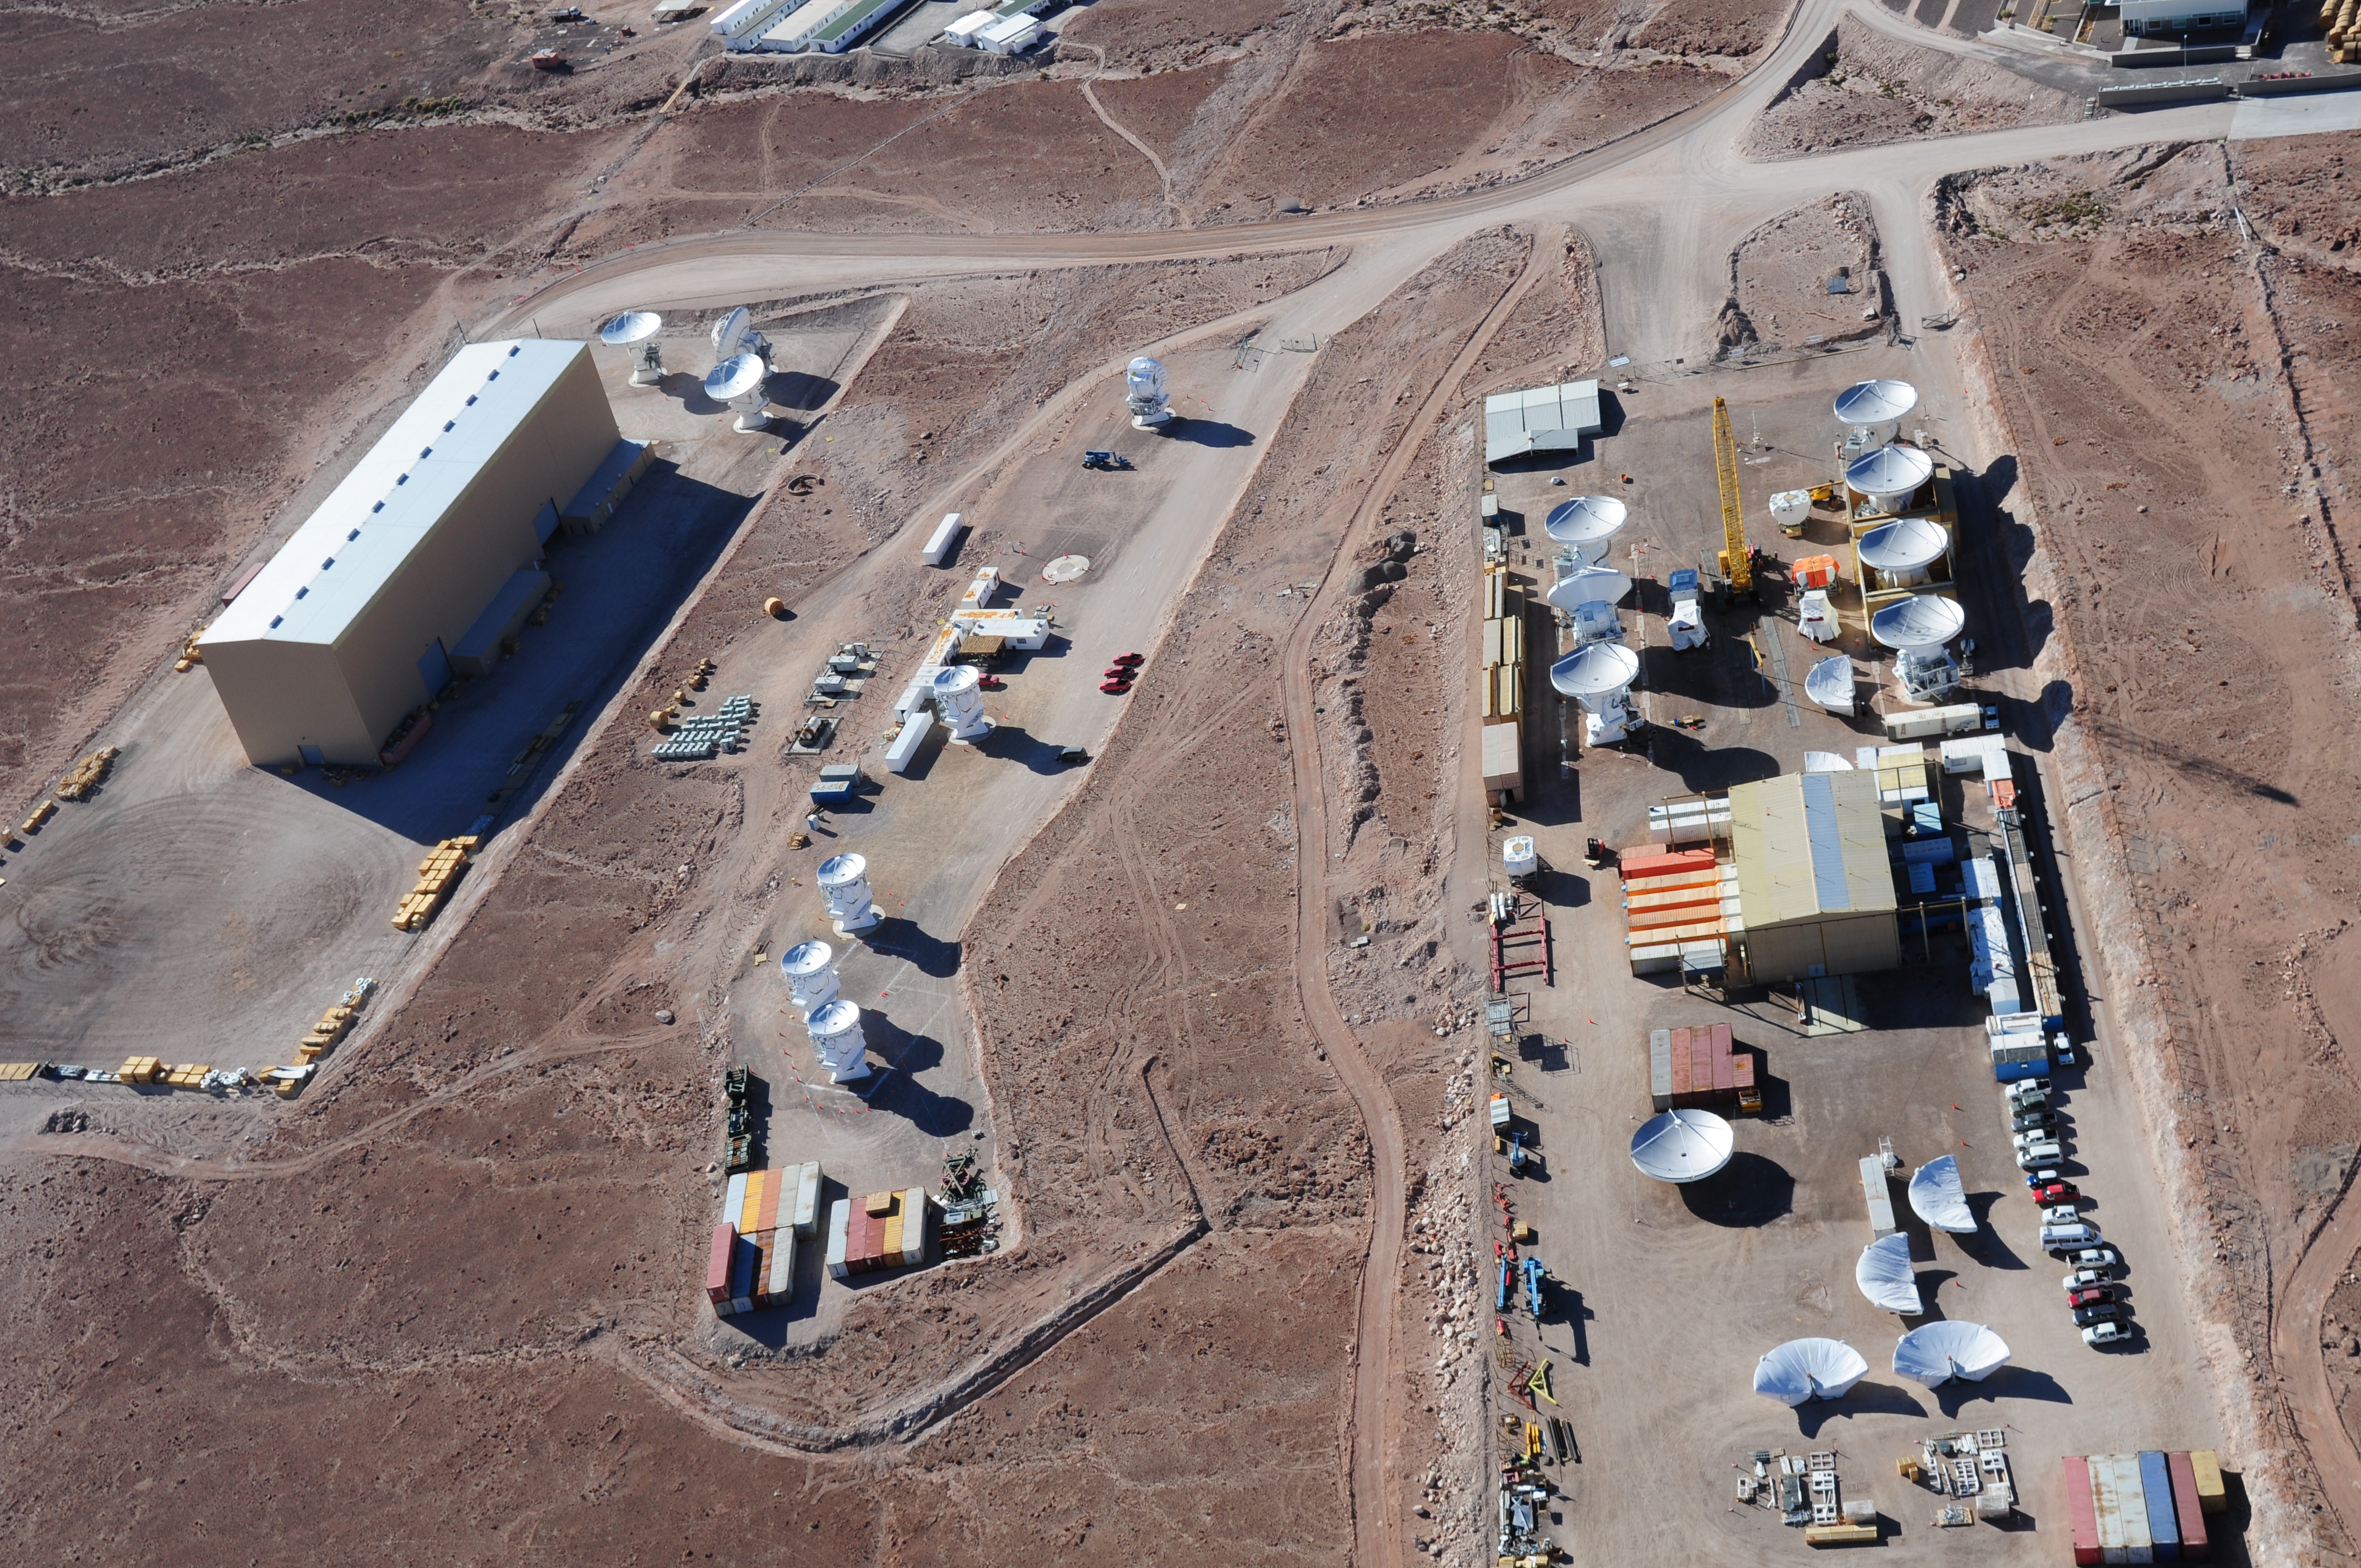

Aerial view of the assembly sites.

Aerial view of the assembly sites. European site in the foreground, then Japanese and American.

Credit: ALMA (ESO/NAOJ/NRAO)